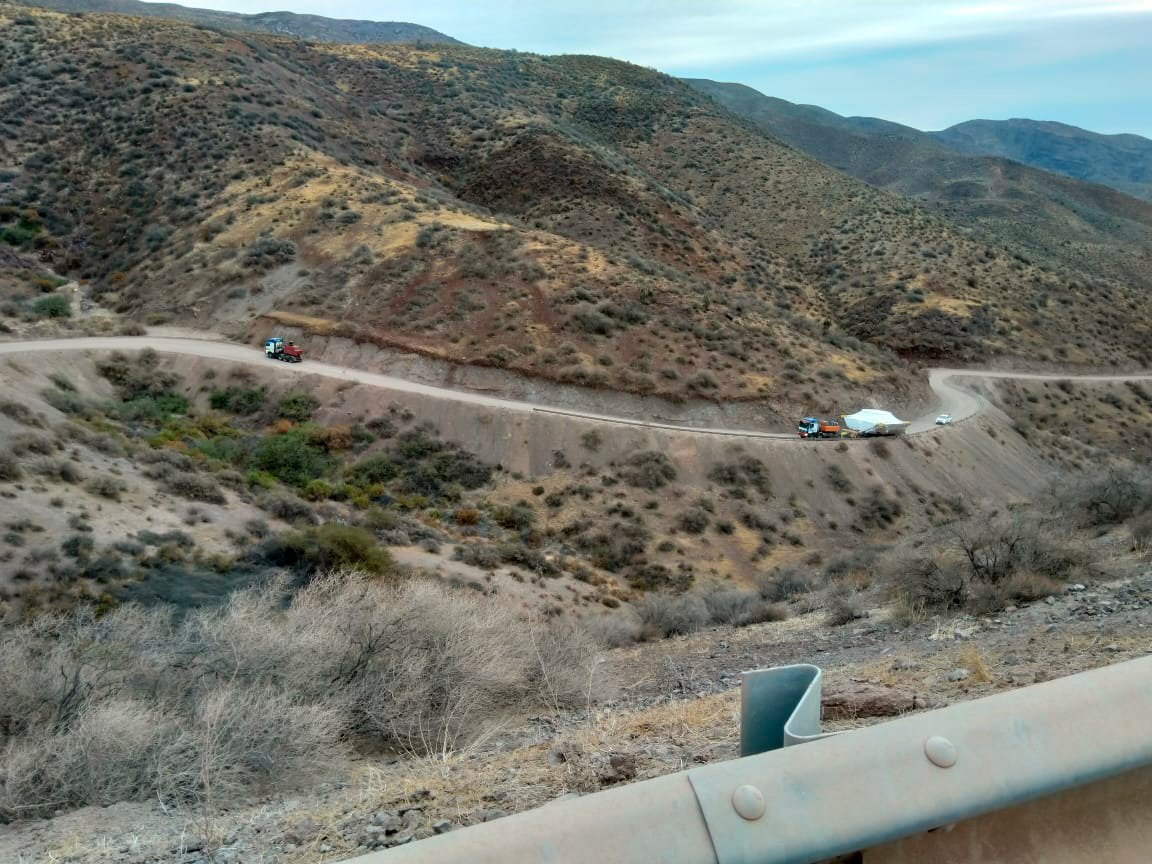

M1M3 Cell Arrives in Chile

The M1M3 Cell, the steel support structure for the M1M3 mirror, arrived in Coquimbo and was transported to the LSST summit facility in early July 2019.

Credit: Rubin Observatory/NSF/AURA